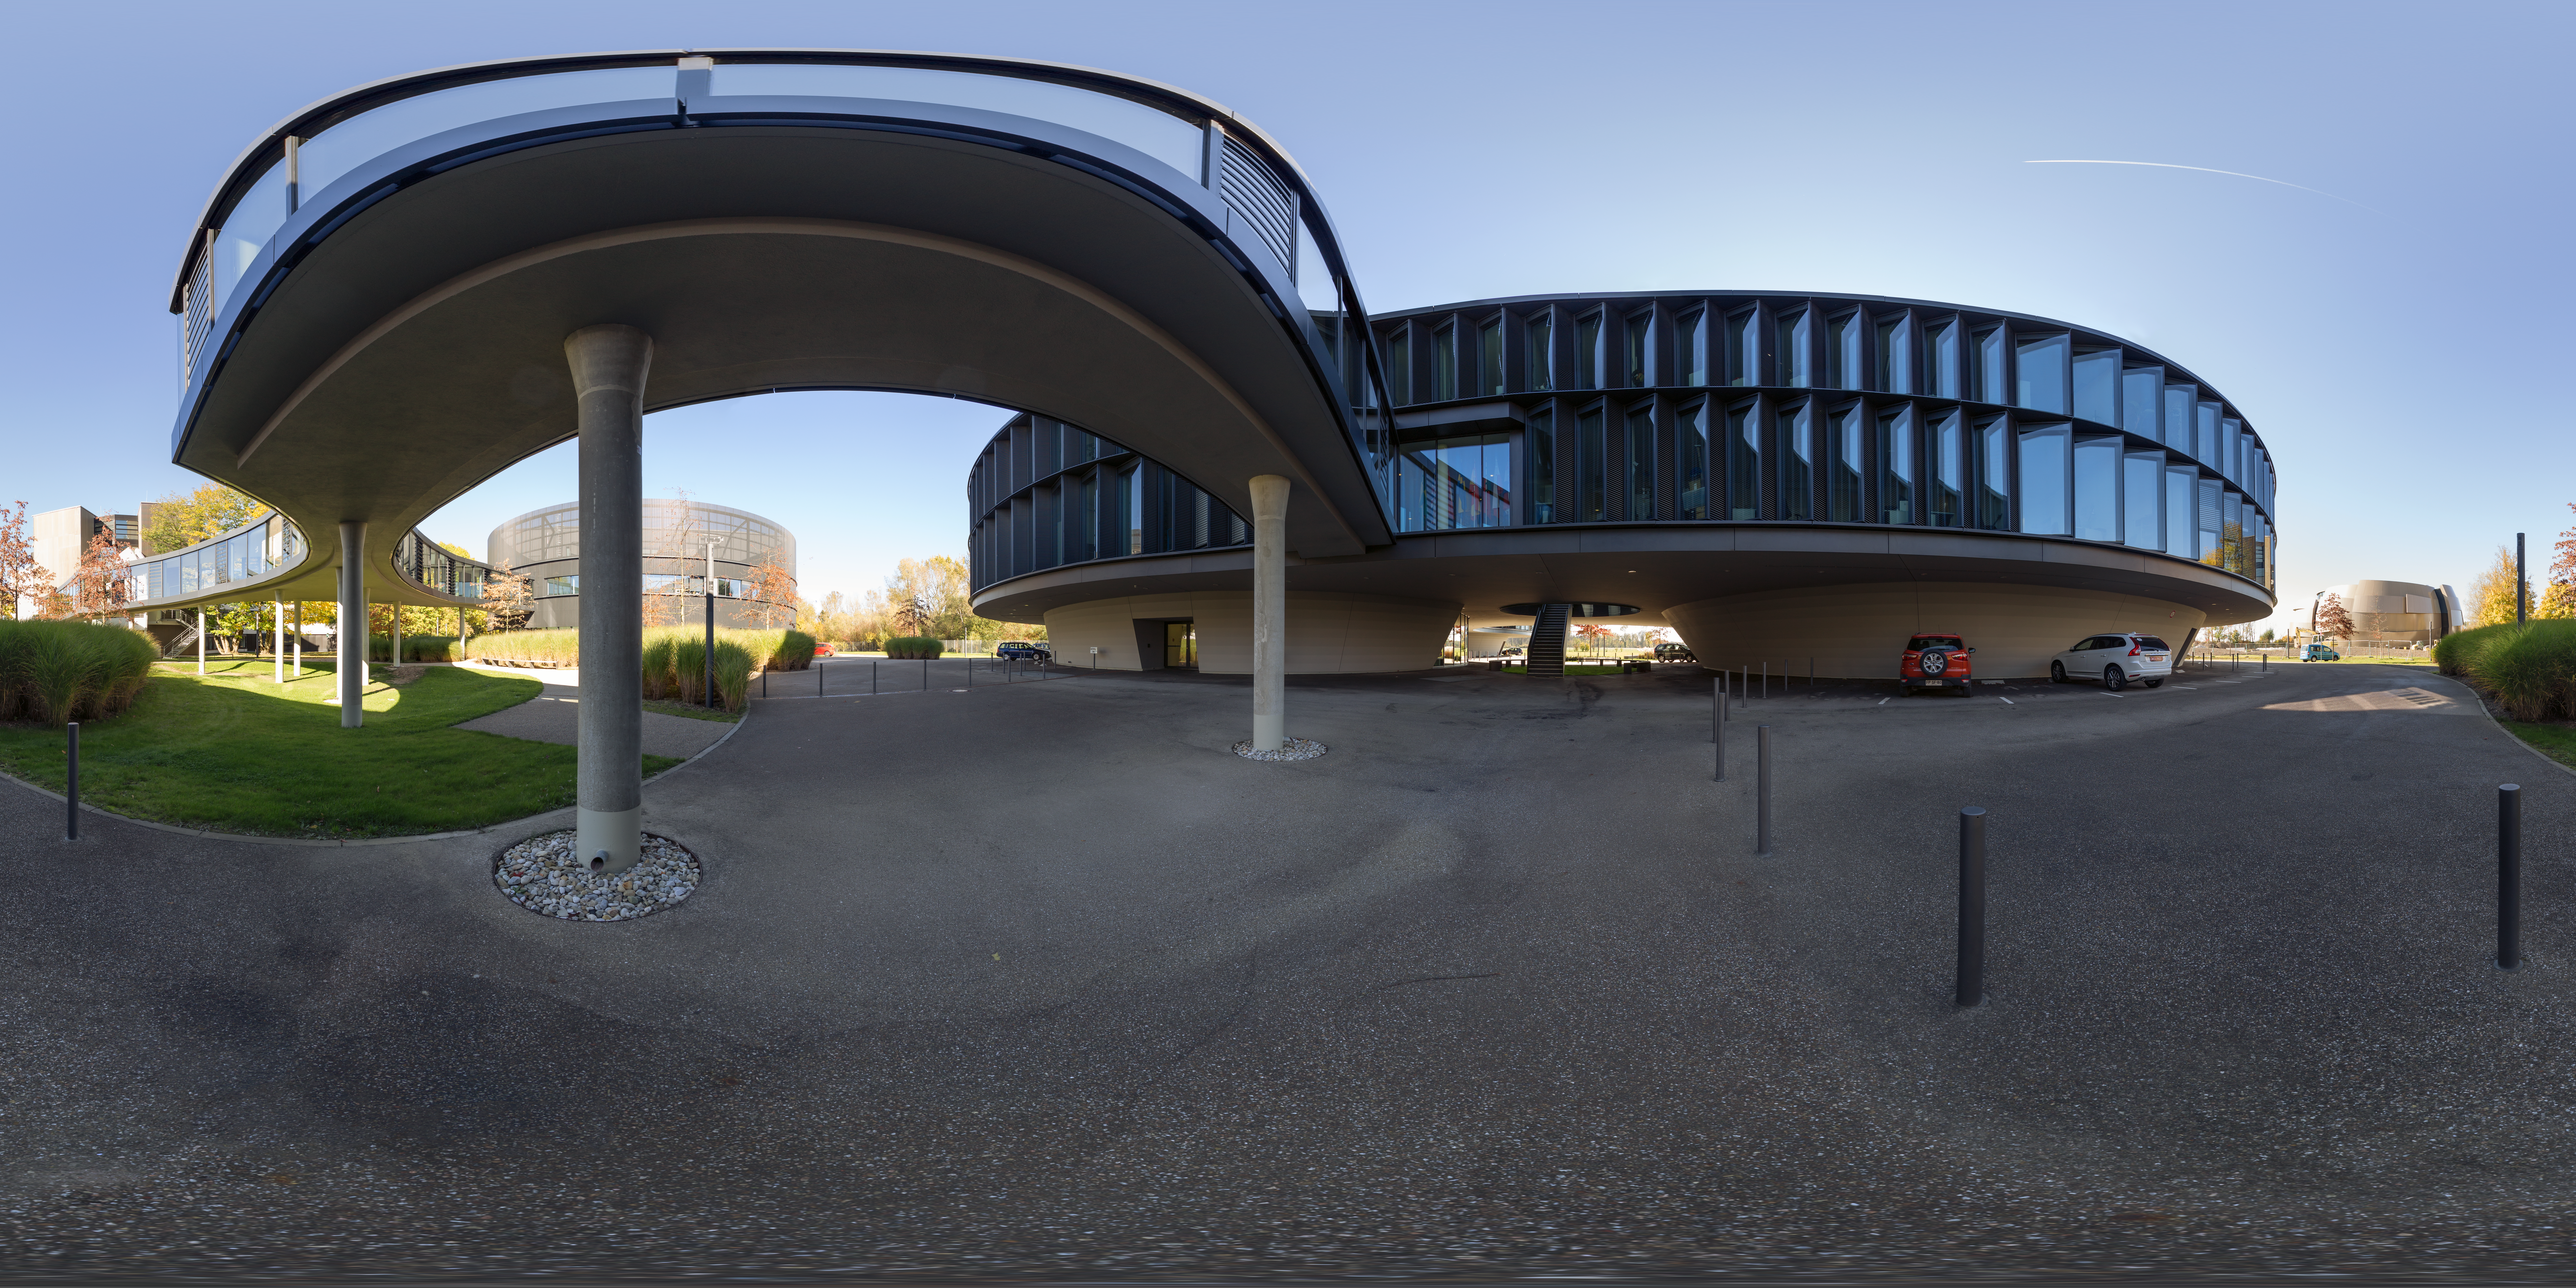

Under the bridge at ESO Headquarters

An extension in 2013 of the ESO Headquarters in Garching bed München, Germany, included the office building, the technical building and a bridge to connect everything together.

Credit: ESO/P. Horálek